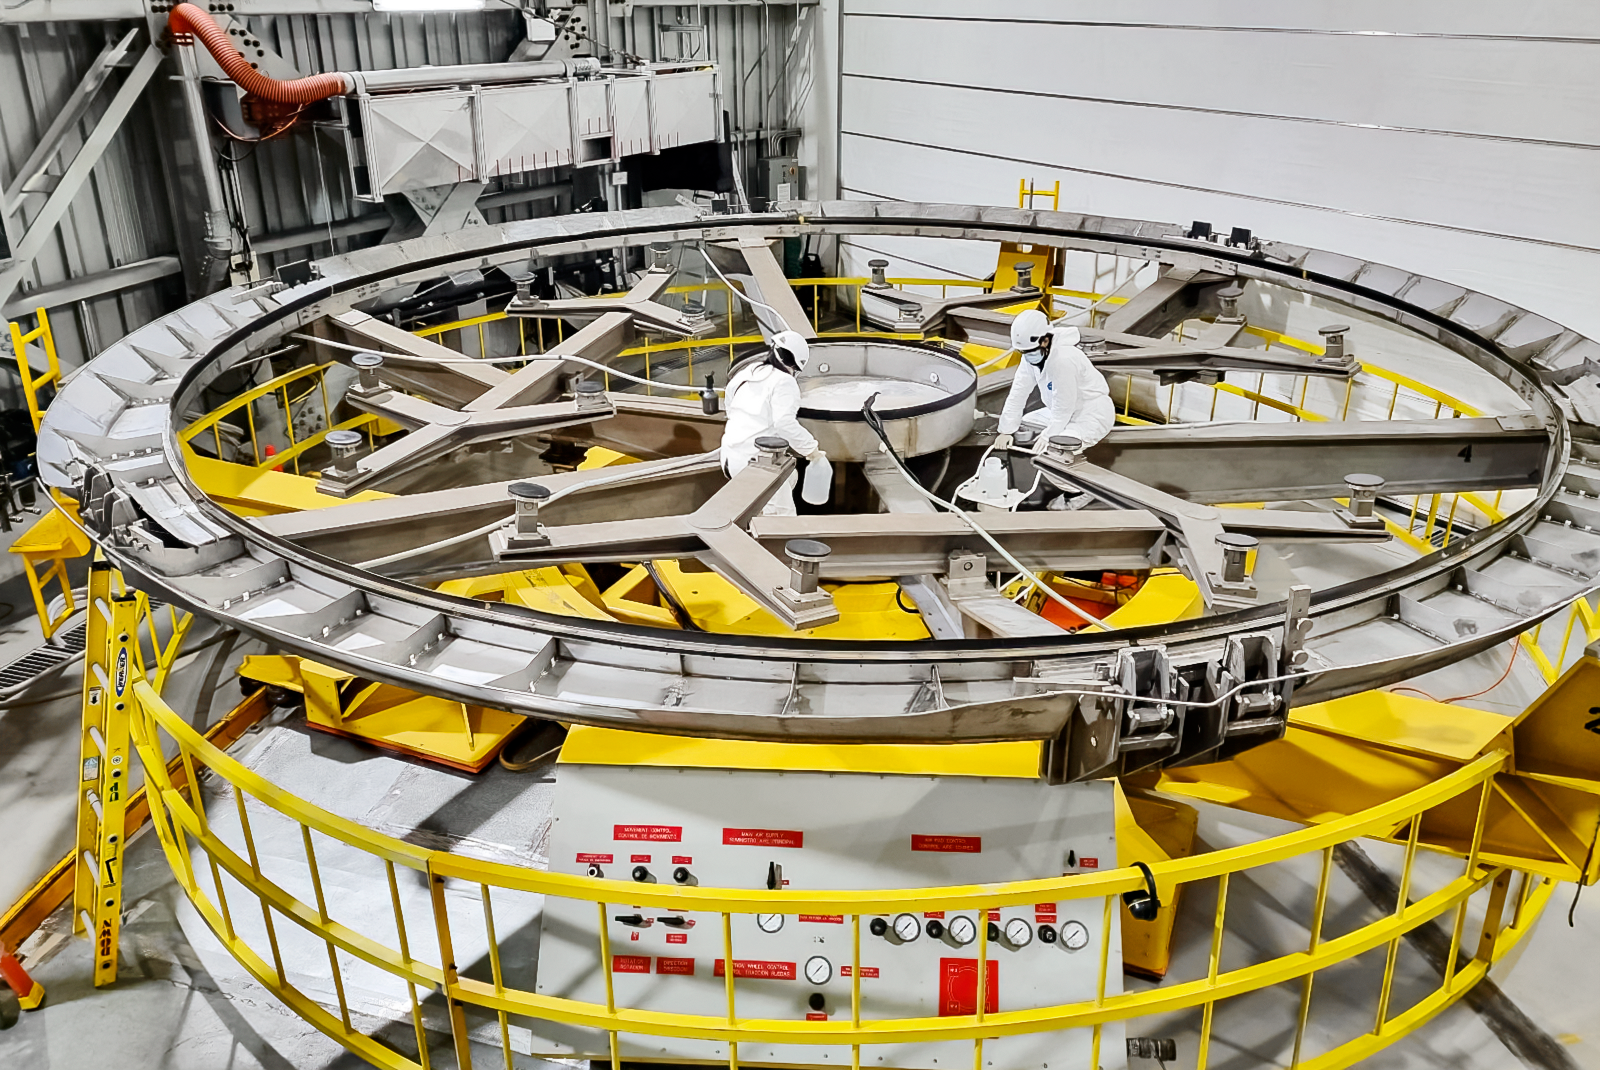

Crew working on the Gemini South mirror wash cart

The crew working on the wash cart used to hold the mirror during the stripping process. Stripping will remove the old mirror coating

Credit: International Gemini Observatory/NOIRLab/NSF/AURA